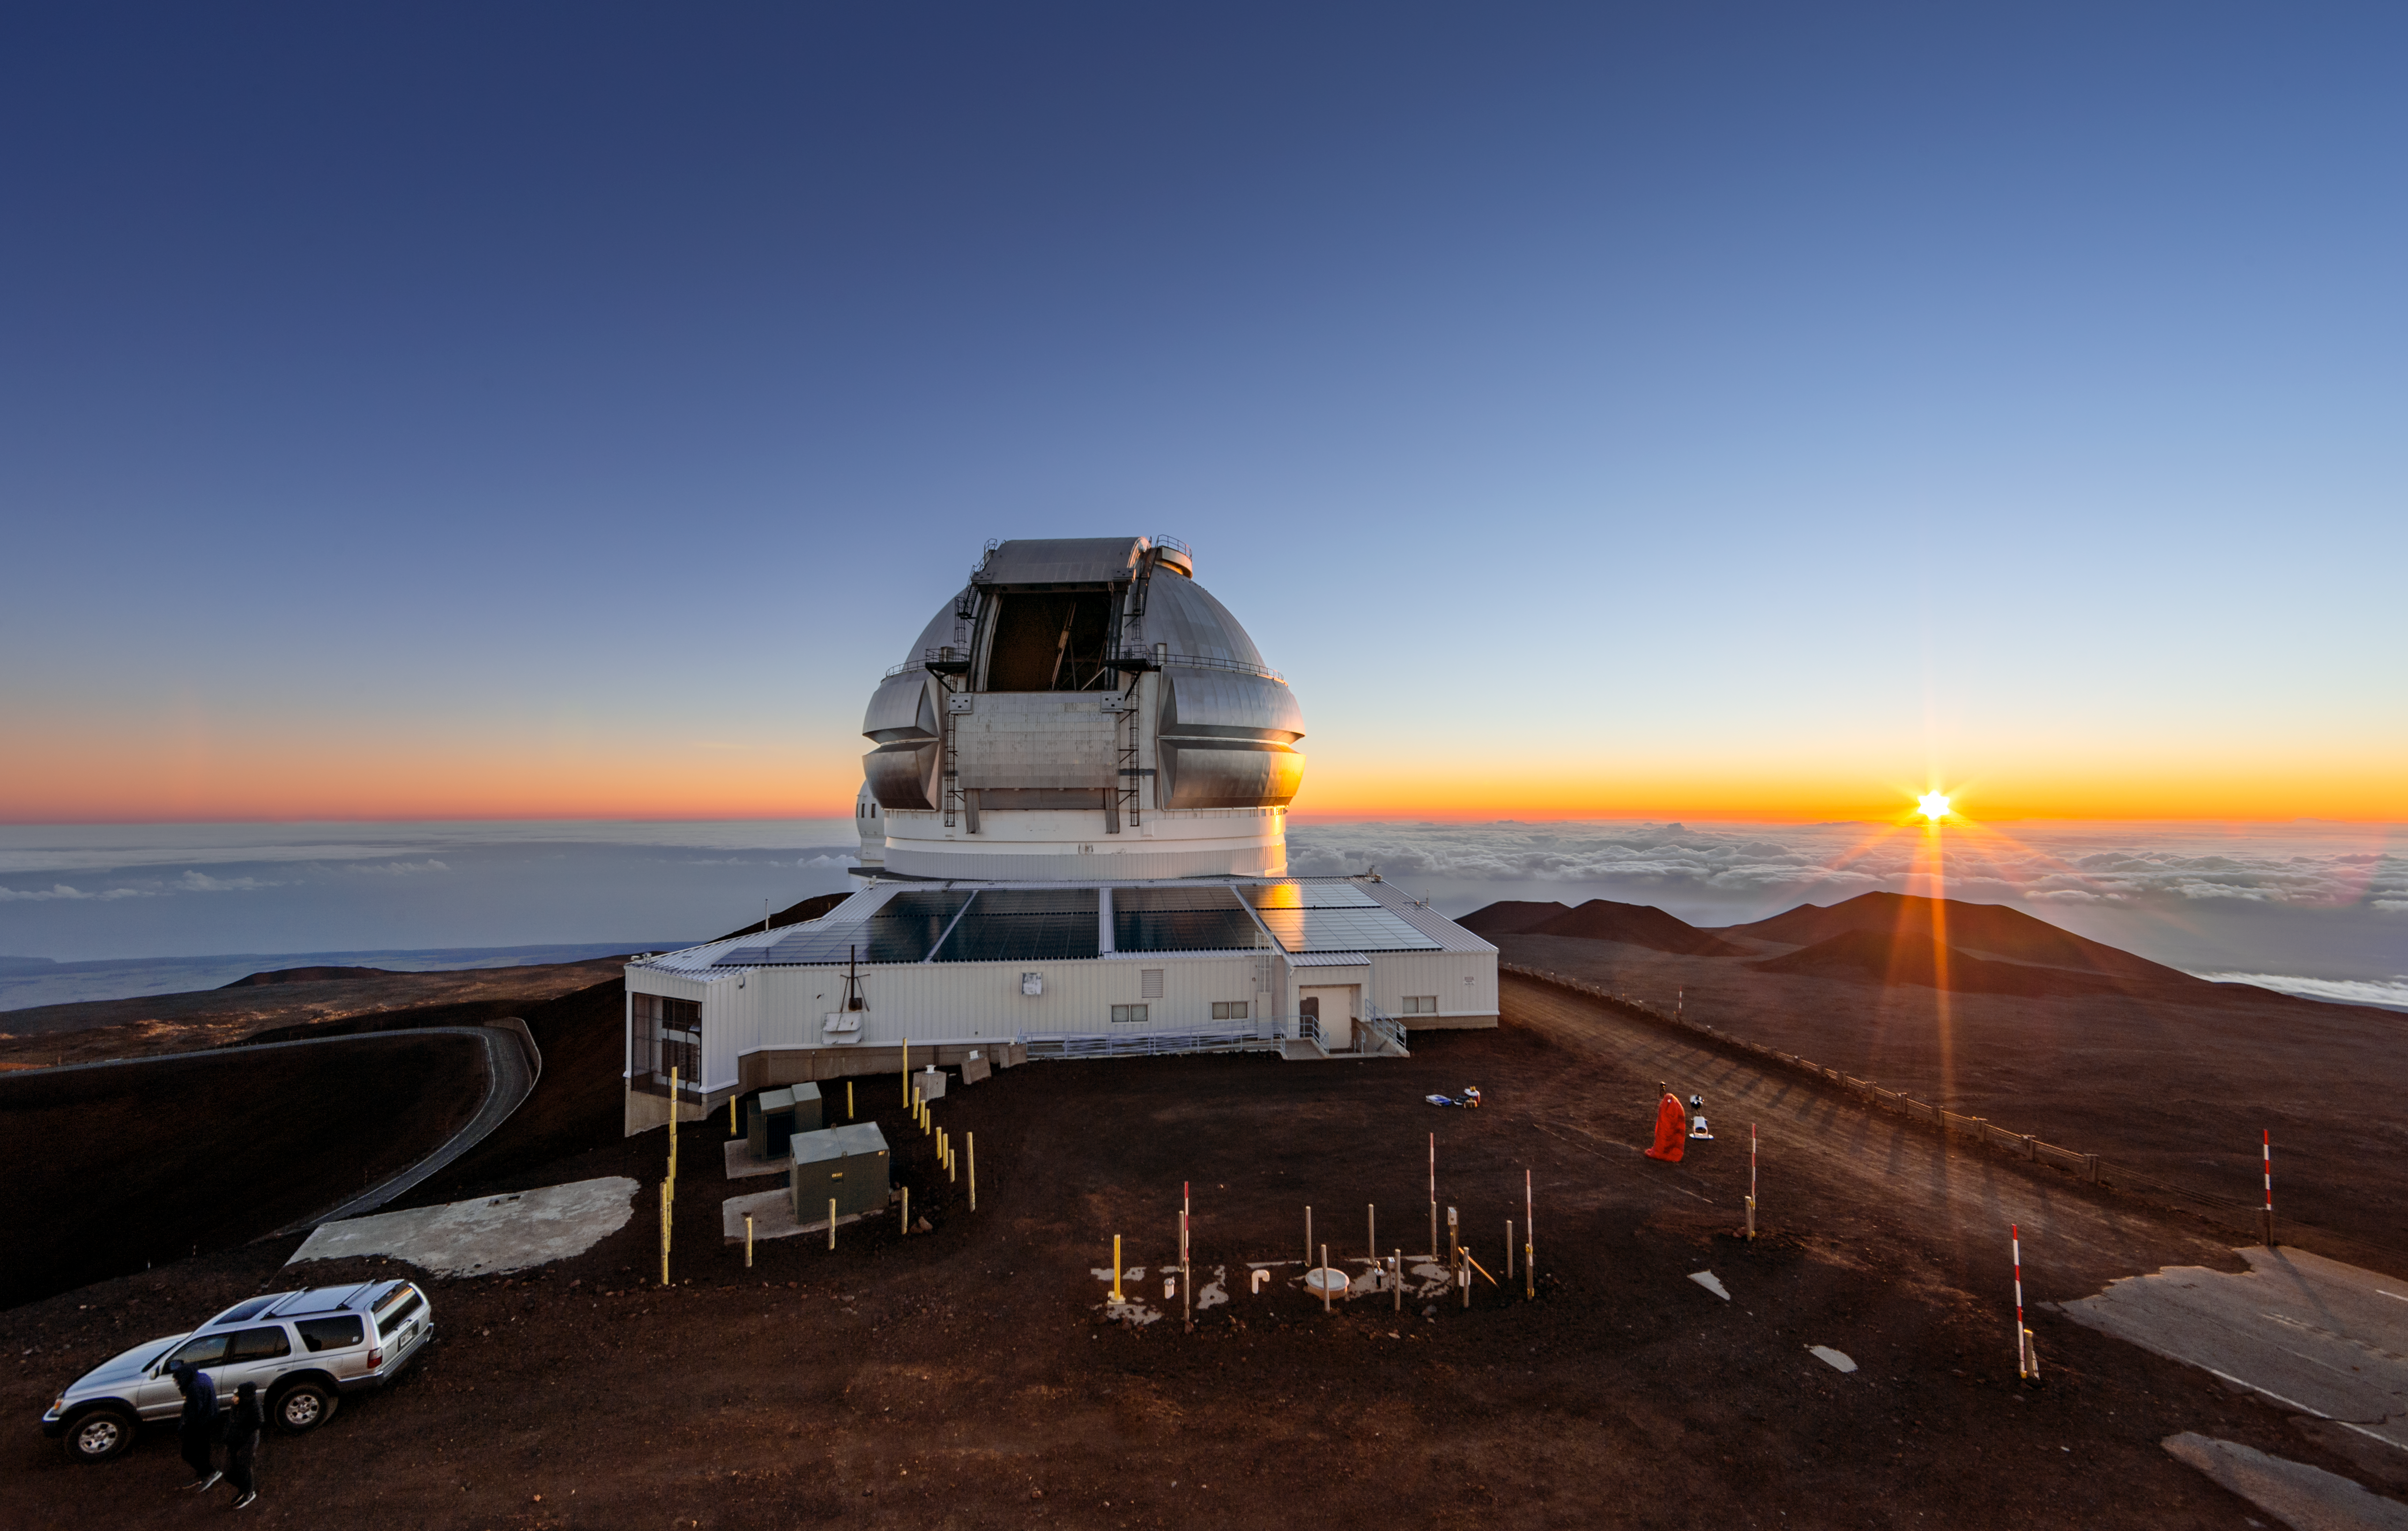

Sunset over Gemini North

The 8-meter Gemini North telescope can be seen here atop Maunakea, with a cloudy sky below the mountain and the sunset visible in the background.

Credit: international Gemini Observatory/NOIRLab/NSF/AURA/J.Pollard